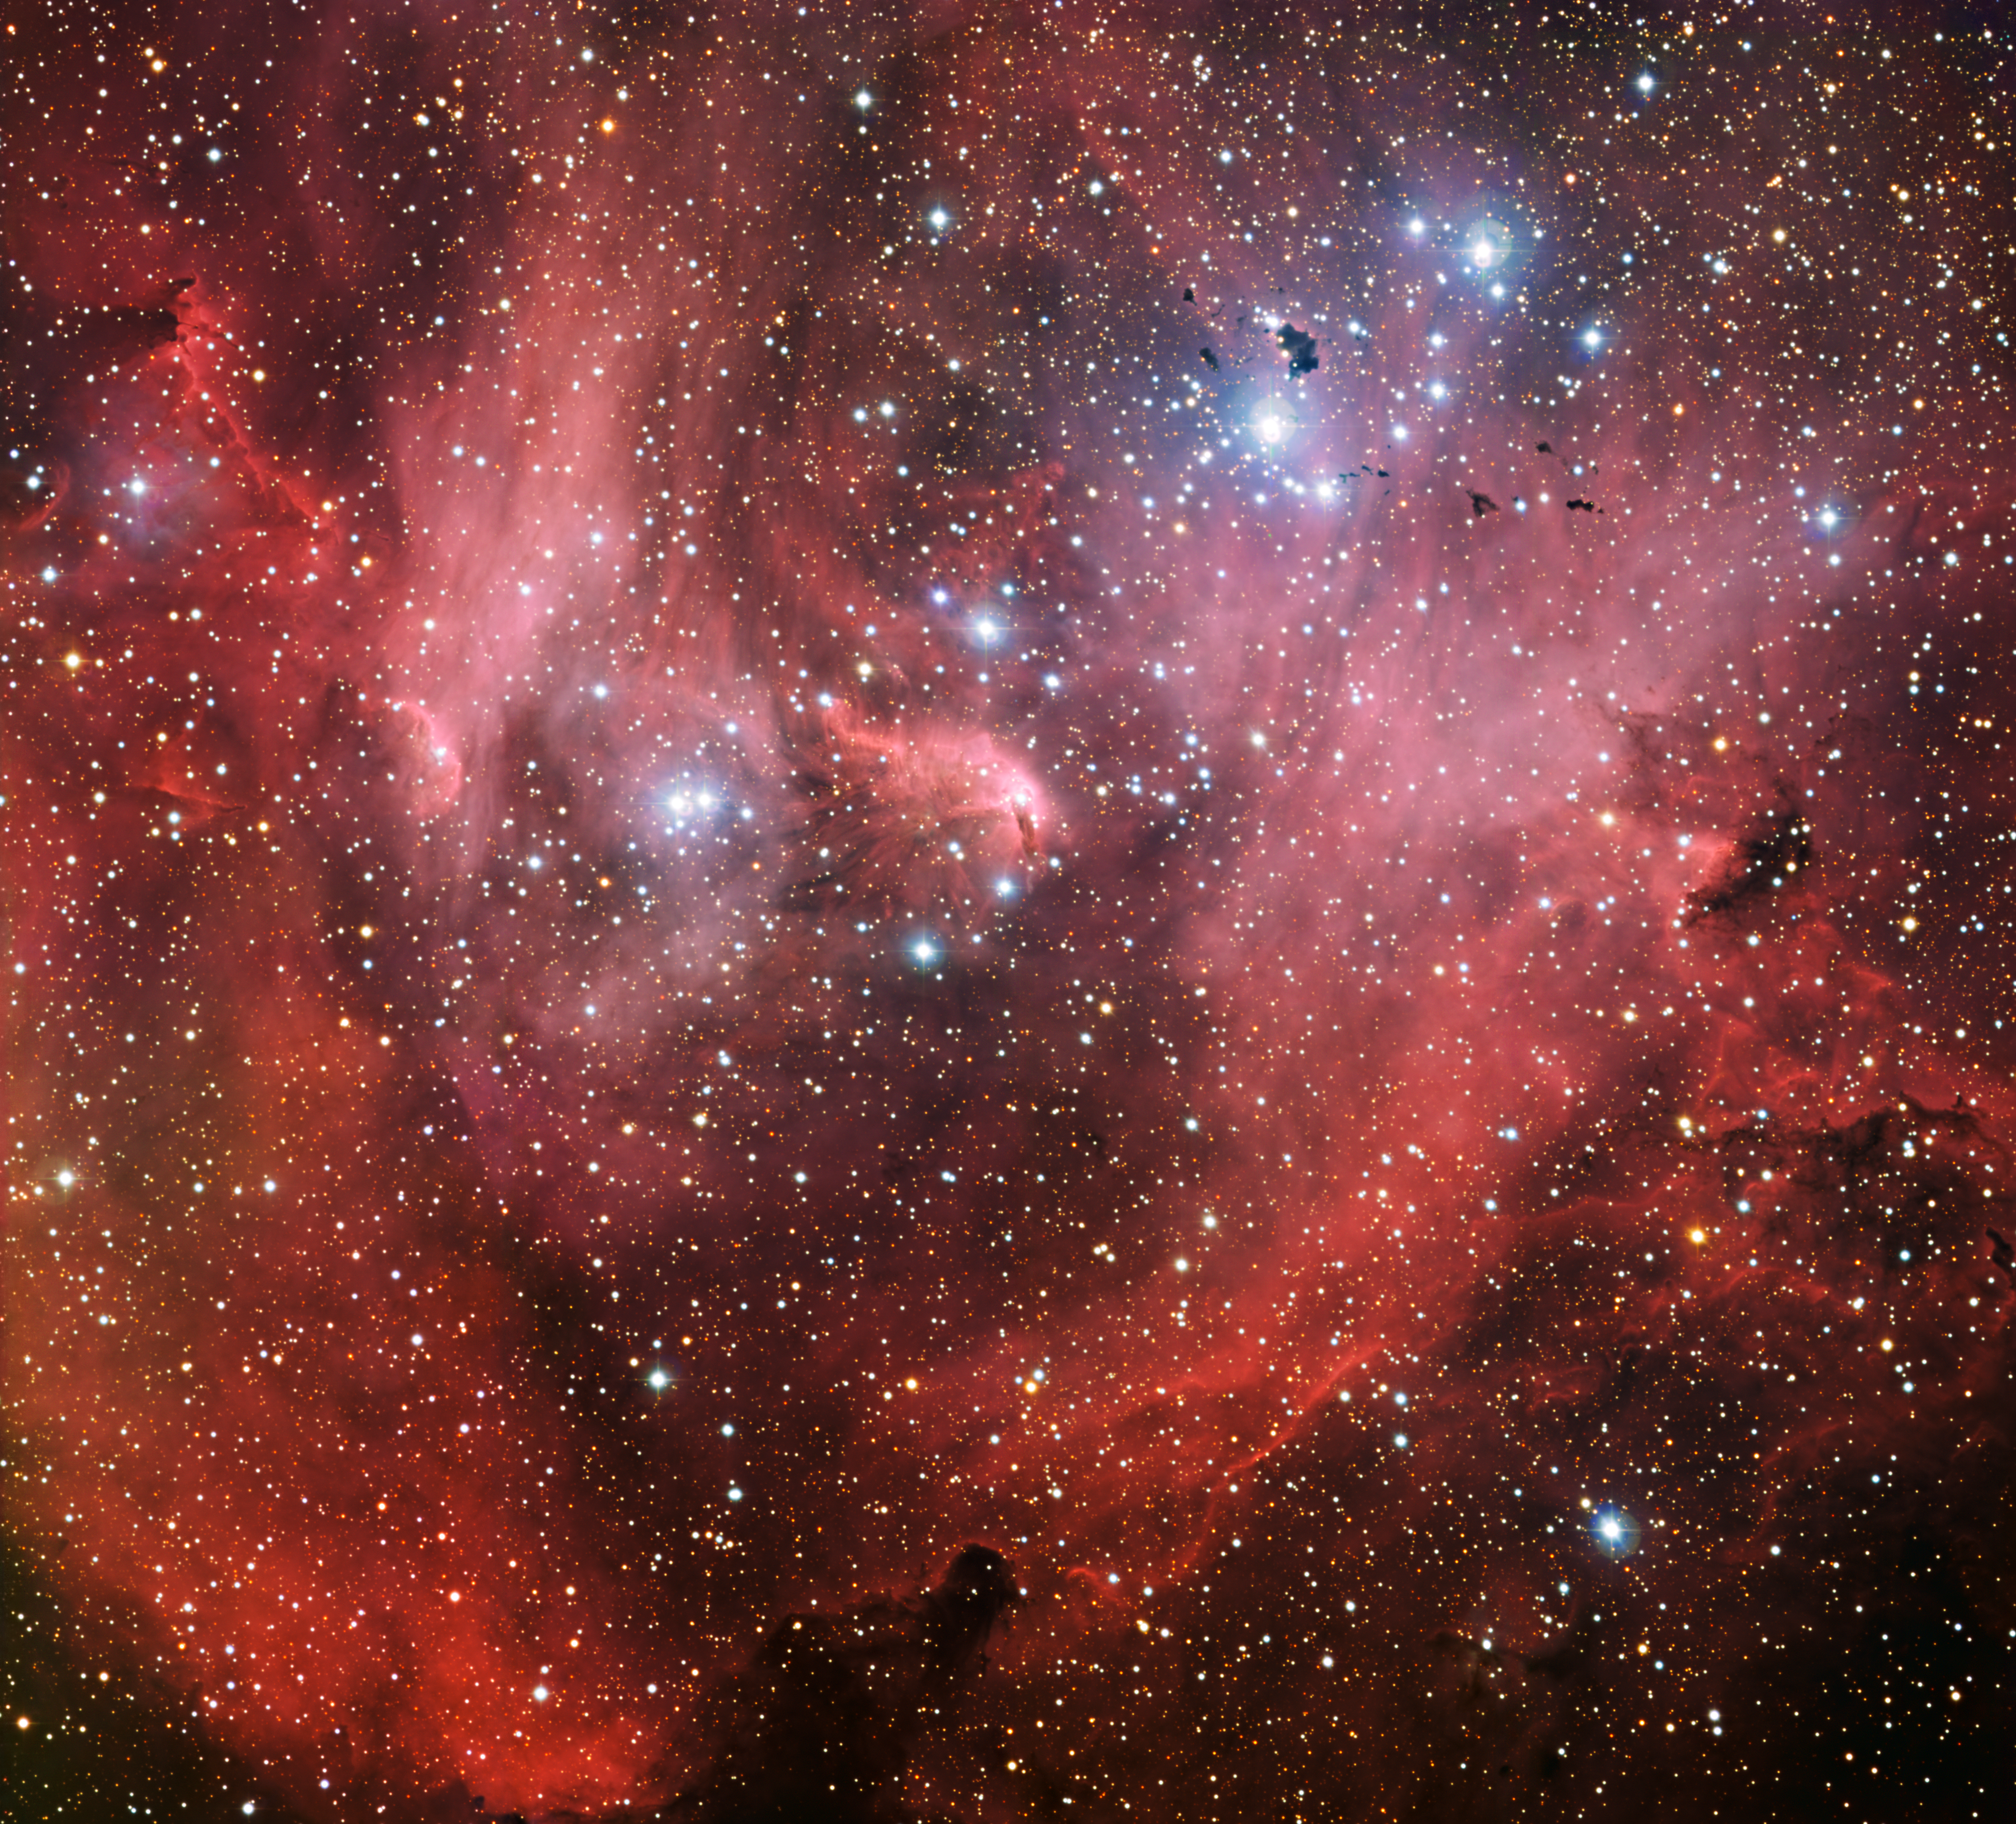

IC 2944, nicknamed the Running Chicken Nebula

This new image from the Wide Field Imager on the MPG/ESO 2.2-metre telescope shows the Running Chicken Nebula, a cloud of gas and newborn stars that lies around 6500 light-years away from us in the constellation of Centaurus (The Centaur). Officially called IC 2944, or the Lambda Centauri Nebula, its strange nickname comes from the bird-like shape of its brightest region. The star Lambda Centauri itself lies just outside the field of view.

Credit: ESO